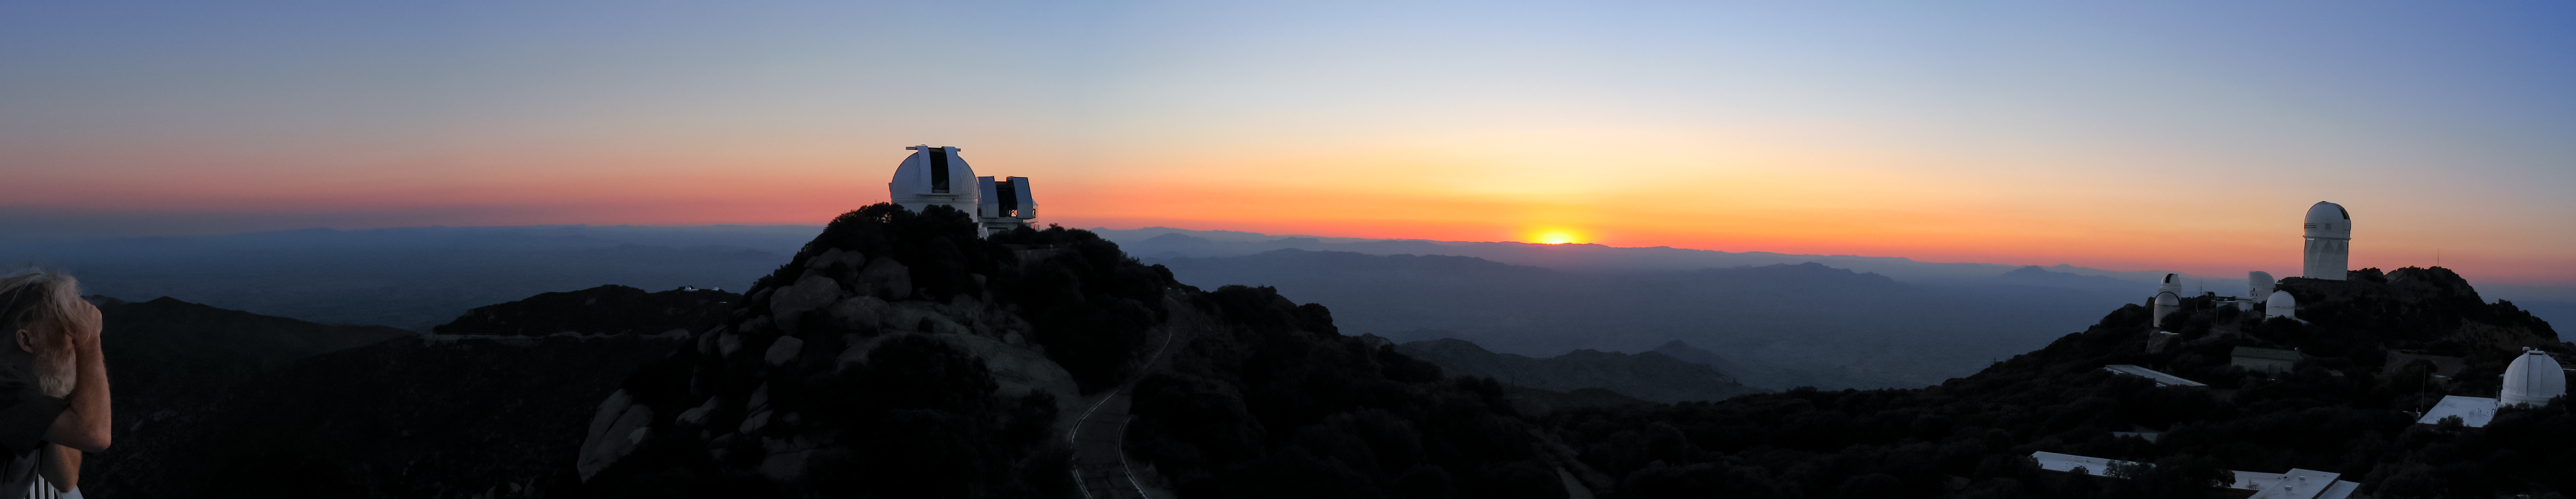

Sunset at Kitt Peak Panoramic Trim

A long panorama of a sunset captured at Kitt Peak National Observatory in Arizona.

Credit: NOIRLab/NSF/AURA